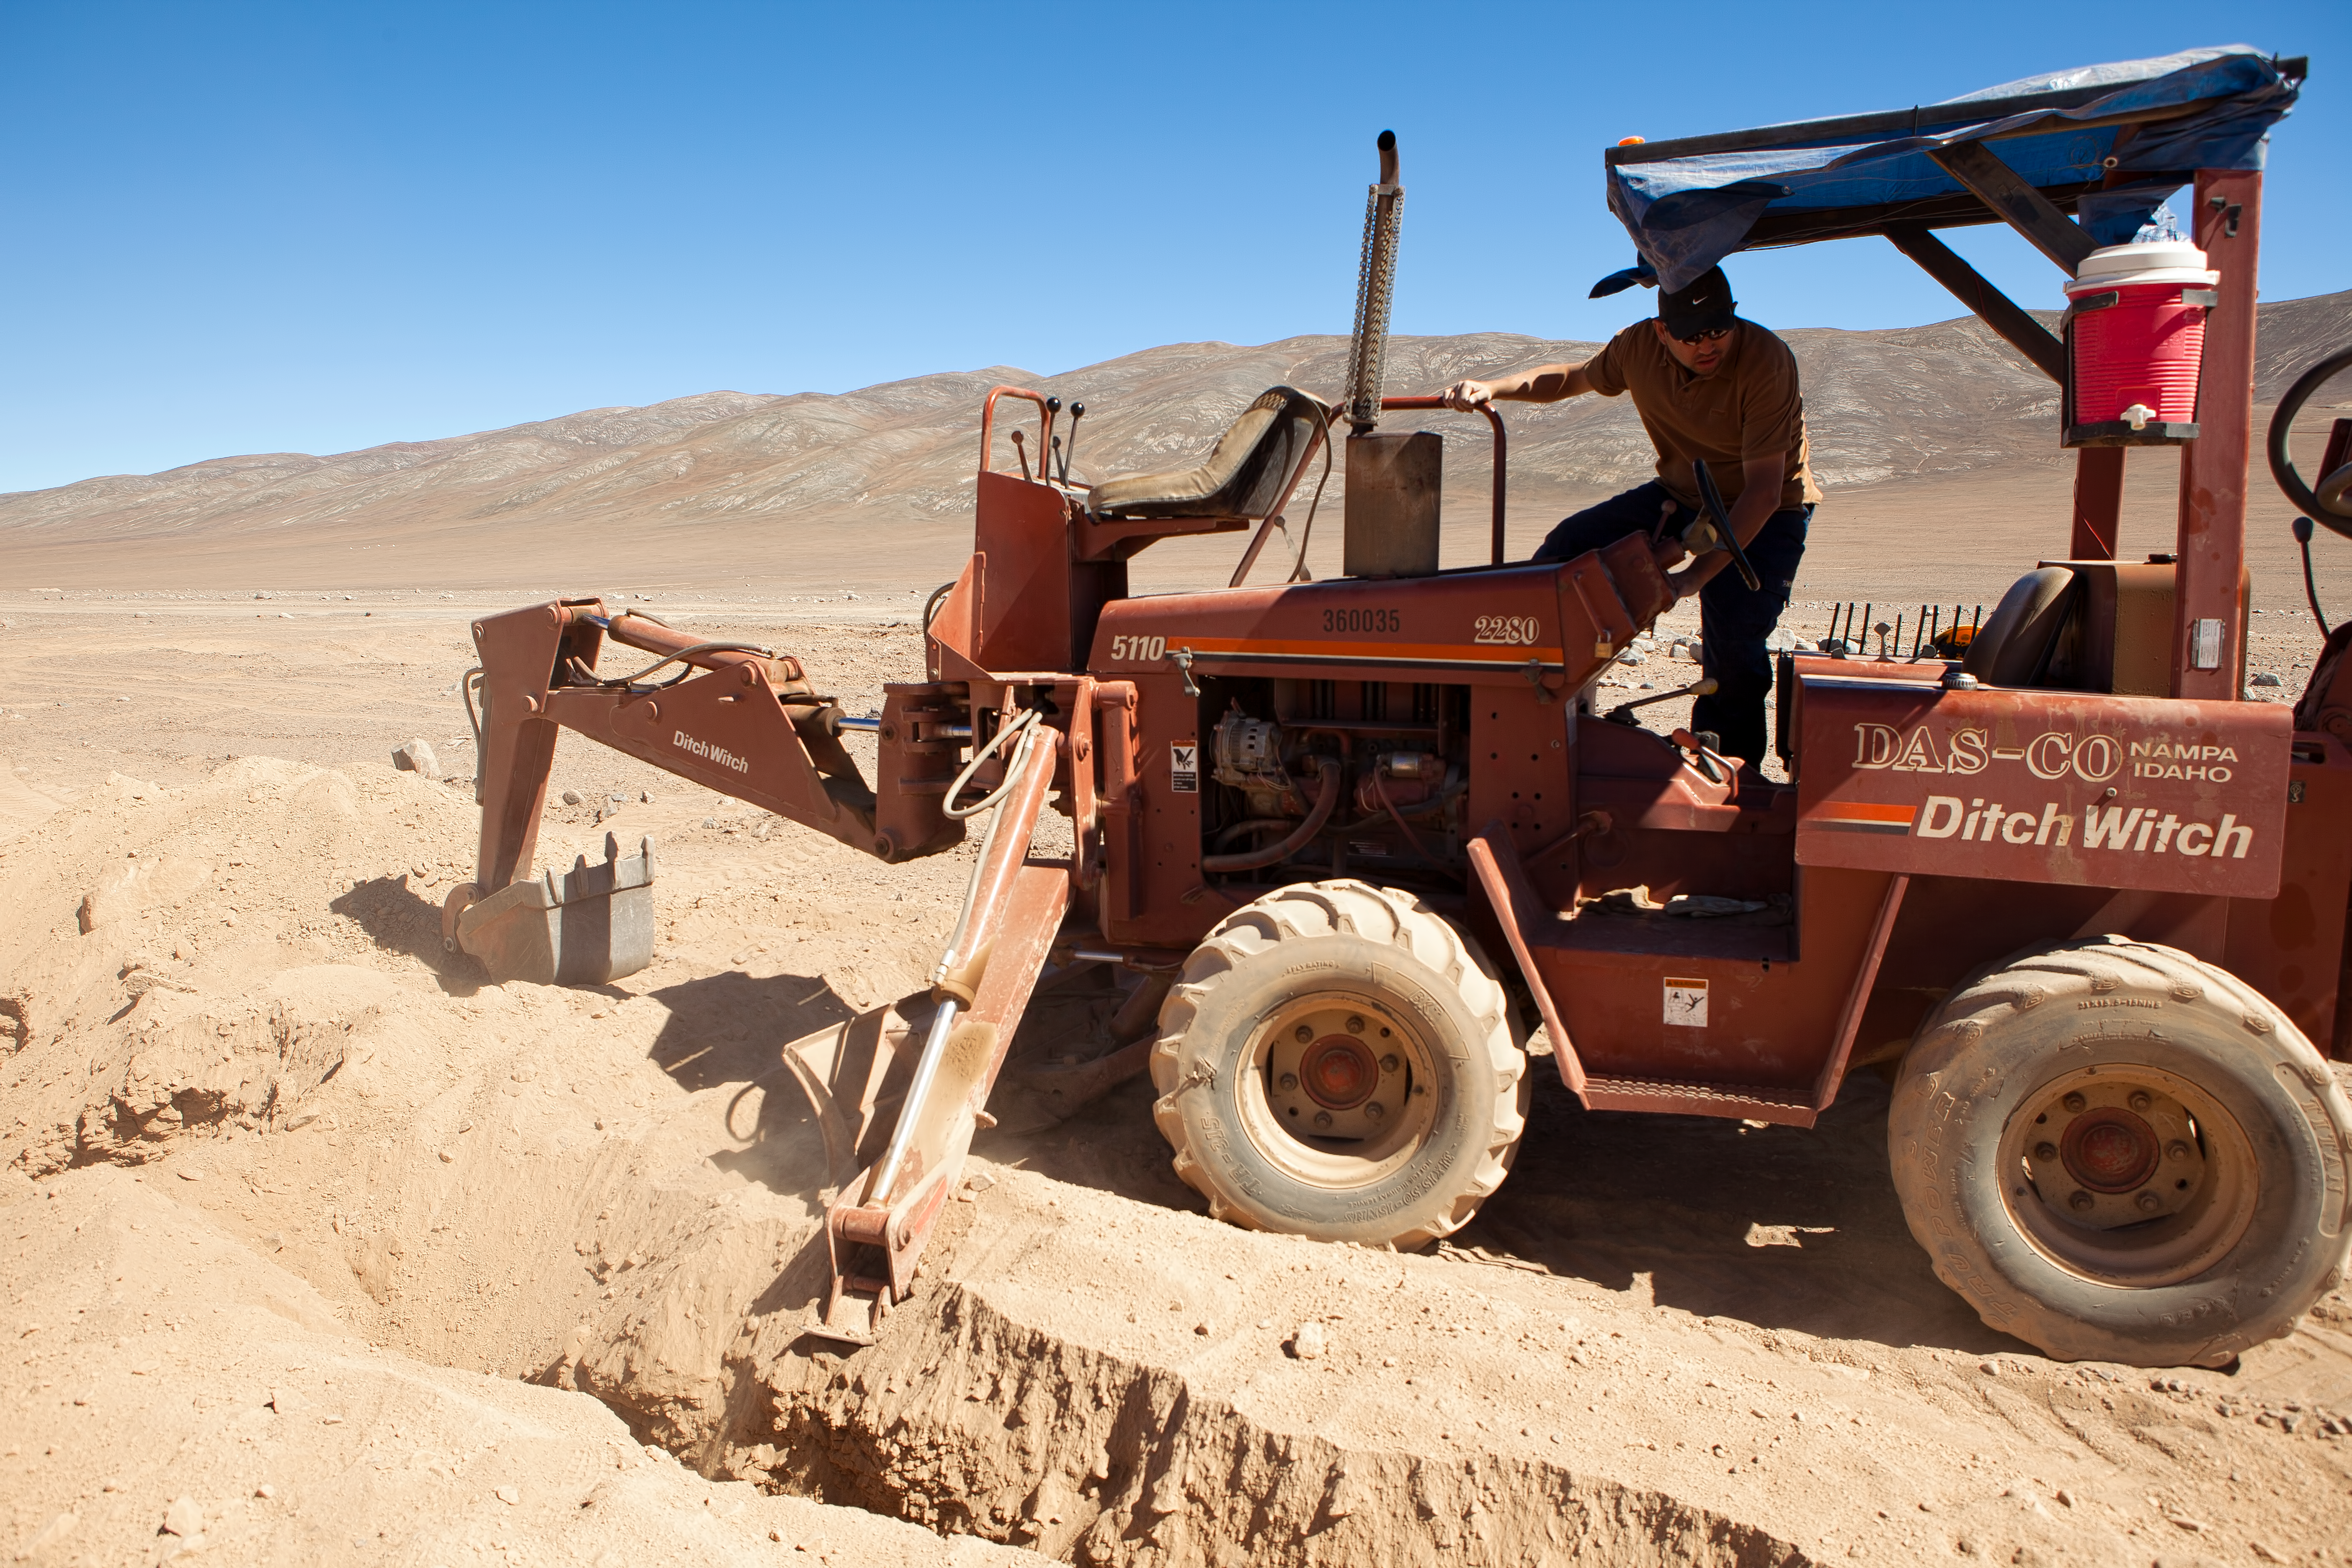

Construction work on EVALSO

EVALSO (Enabling Virtual Access to Latin American Southern Observatories) is a new communications infrastructure supporting ESO’s Paranal Observatory. The construction of the main 100km long data cable (pictured) took place in the harsh conditions of the Atacama Desert. This new link gives ESO’s Paranal Observatory, and Ruhr-Universität Bochum’s Cerro Armazones Observatory a high-capacity connection to send observational data back to Europe.

Credit: ESO